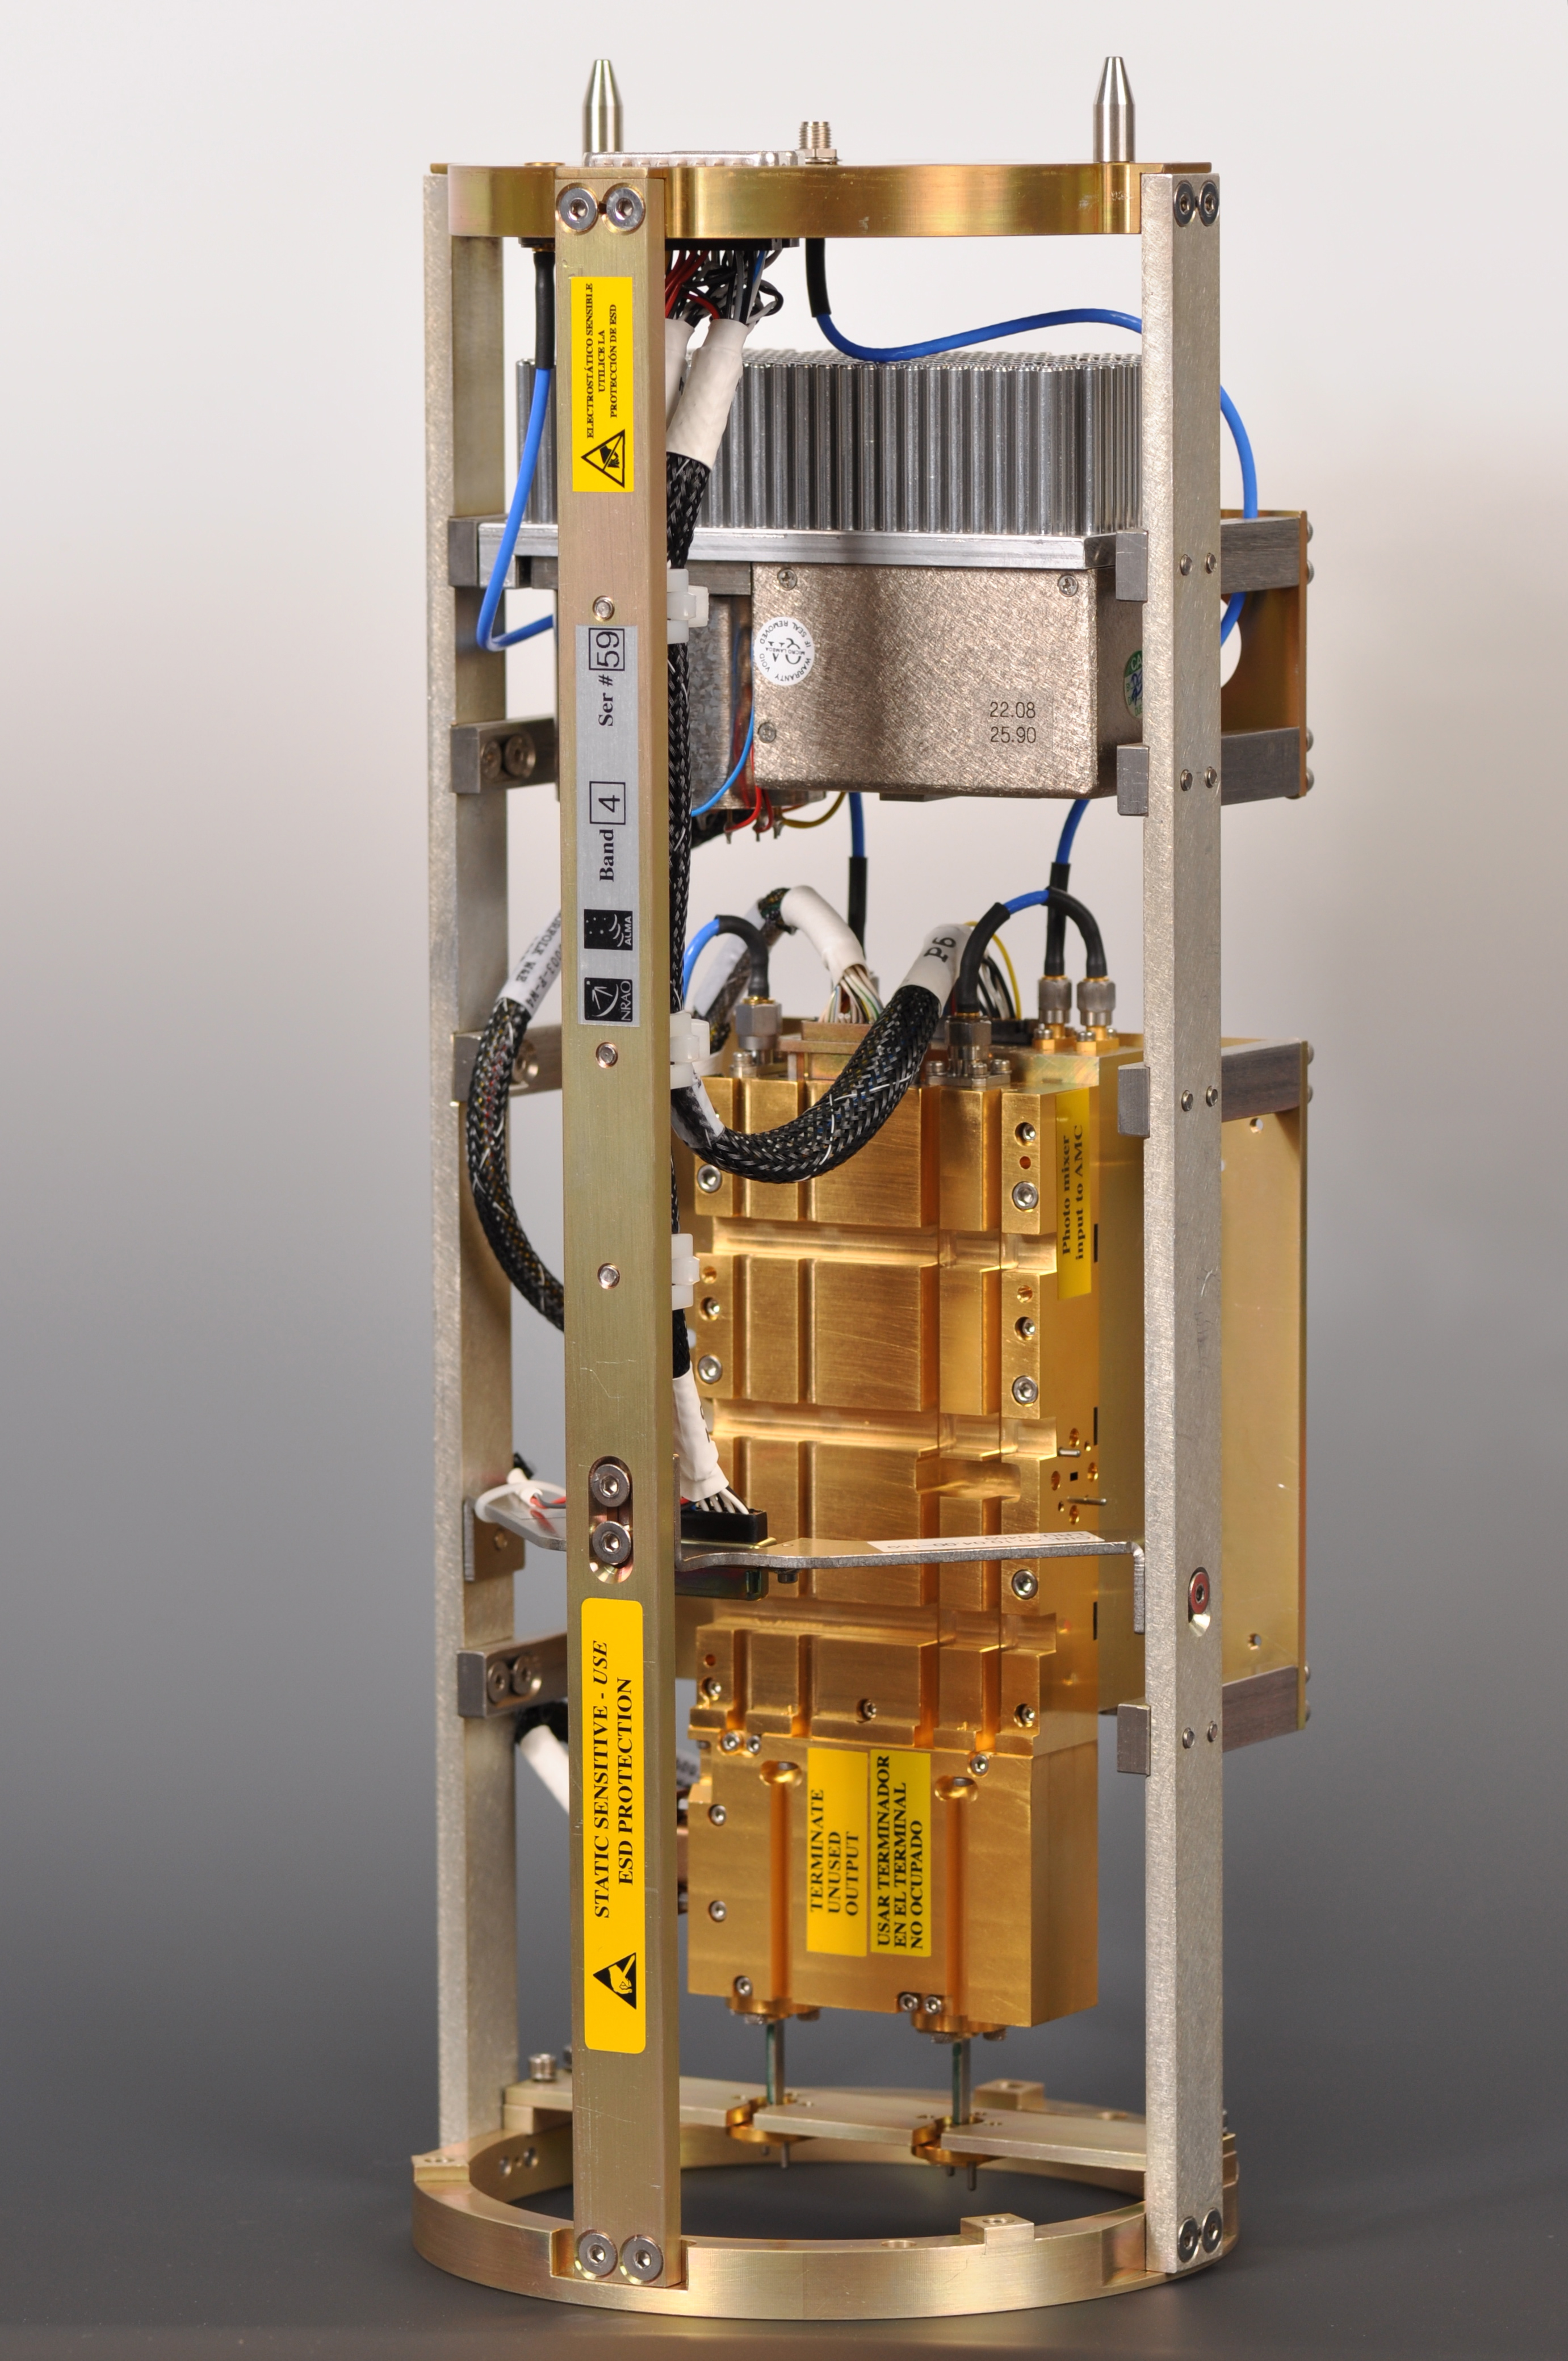

Warm Cartridge Assembly

Warm Cartridge Assembly (WCA) de ALMA que contiene los osciladores de precisión y la electrónica de soporte necesaria para sintonizar los receptores. Al igual que todos los receptores de ALMA, los WCA fueron producidos por el Centro tecnológico del National Radio Astronomy Observatory, en Charlottesville (Virginia, Estados Unidos).

Credit: ALMA (ESO/NAOJ/NRAO)